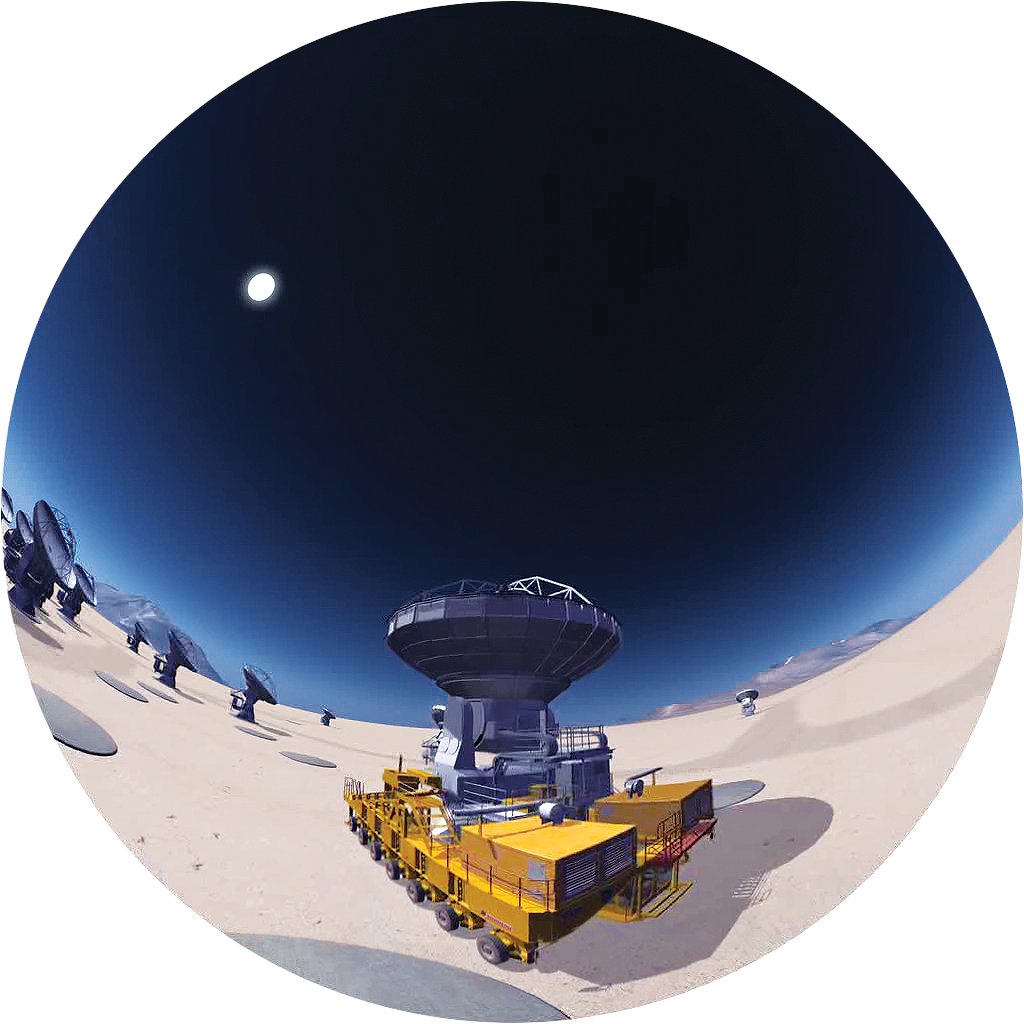

Image from Cosmic Origins

Fish-eye image from ‘Cosmic Origins’ the ALMA Planetarium Show. More information about the show is available on http://www.cosmicorigins.org

Credit: APLF/ESO